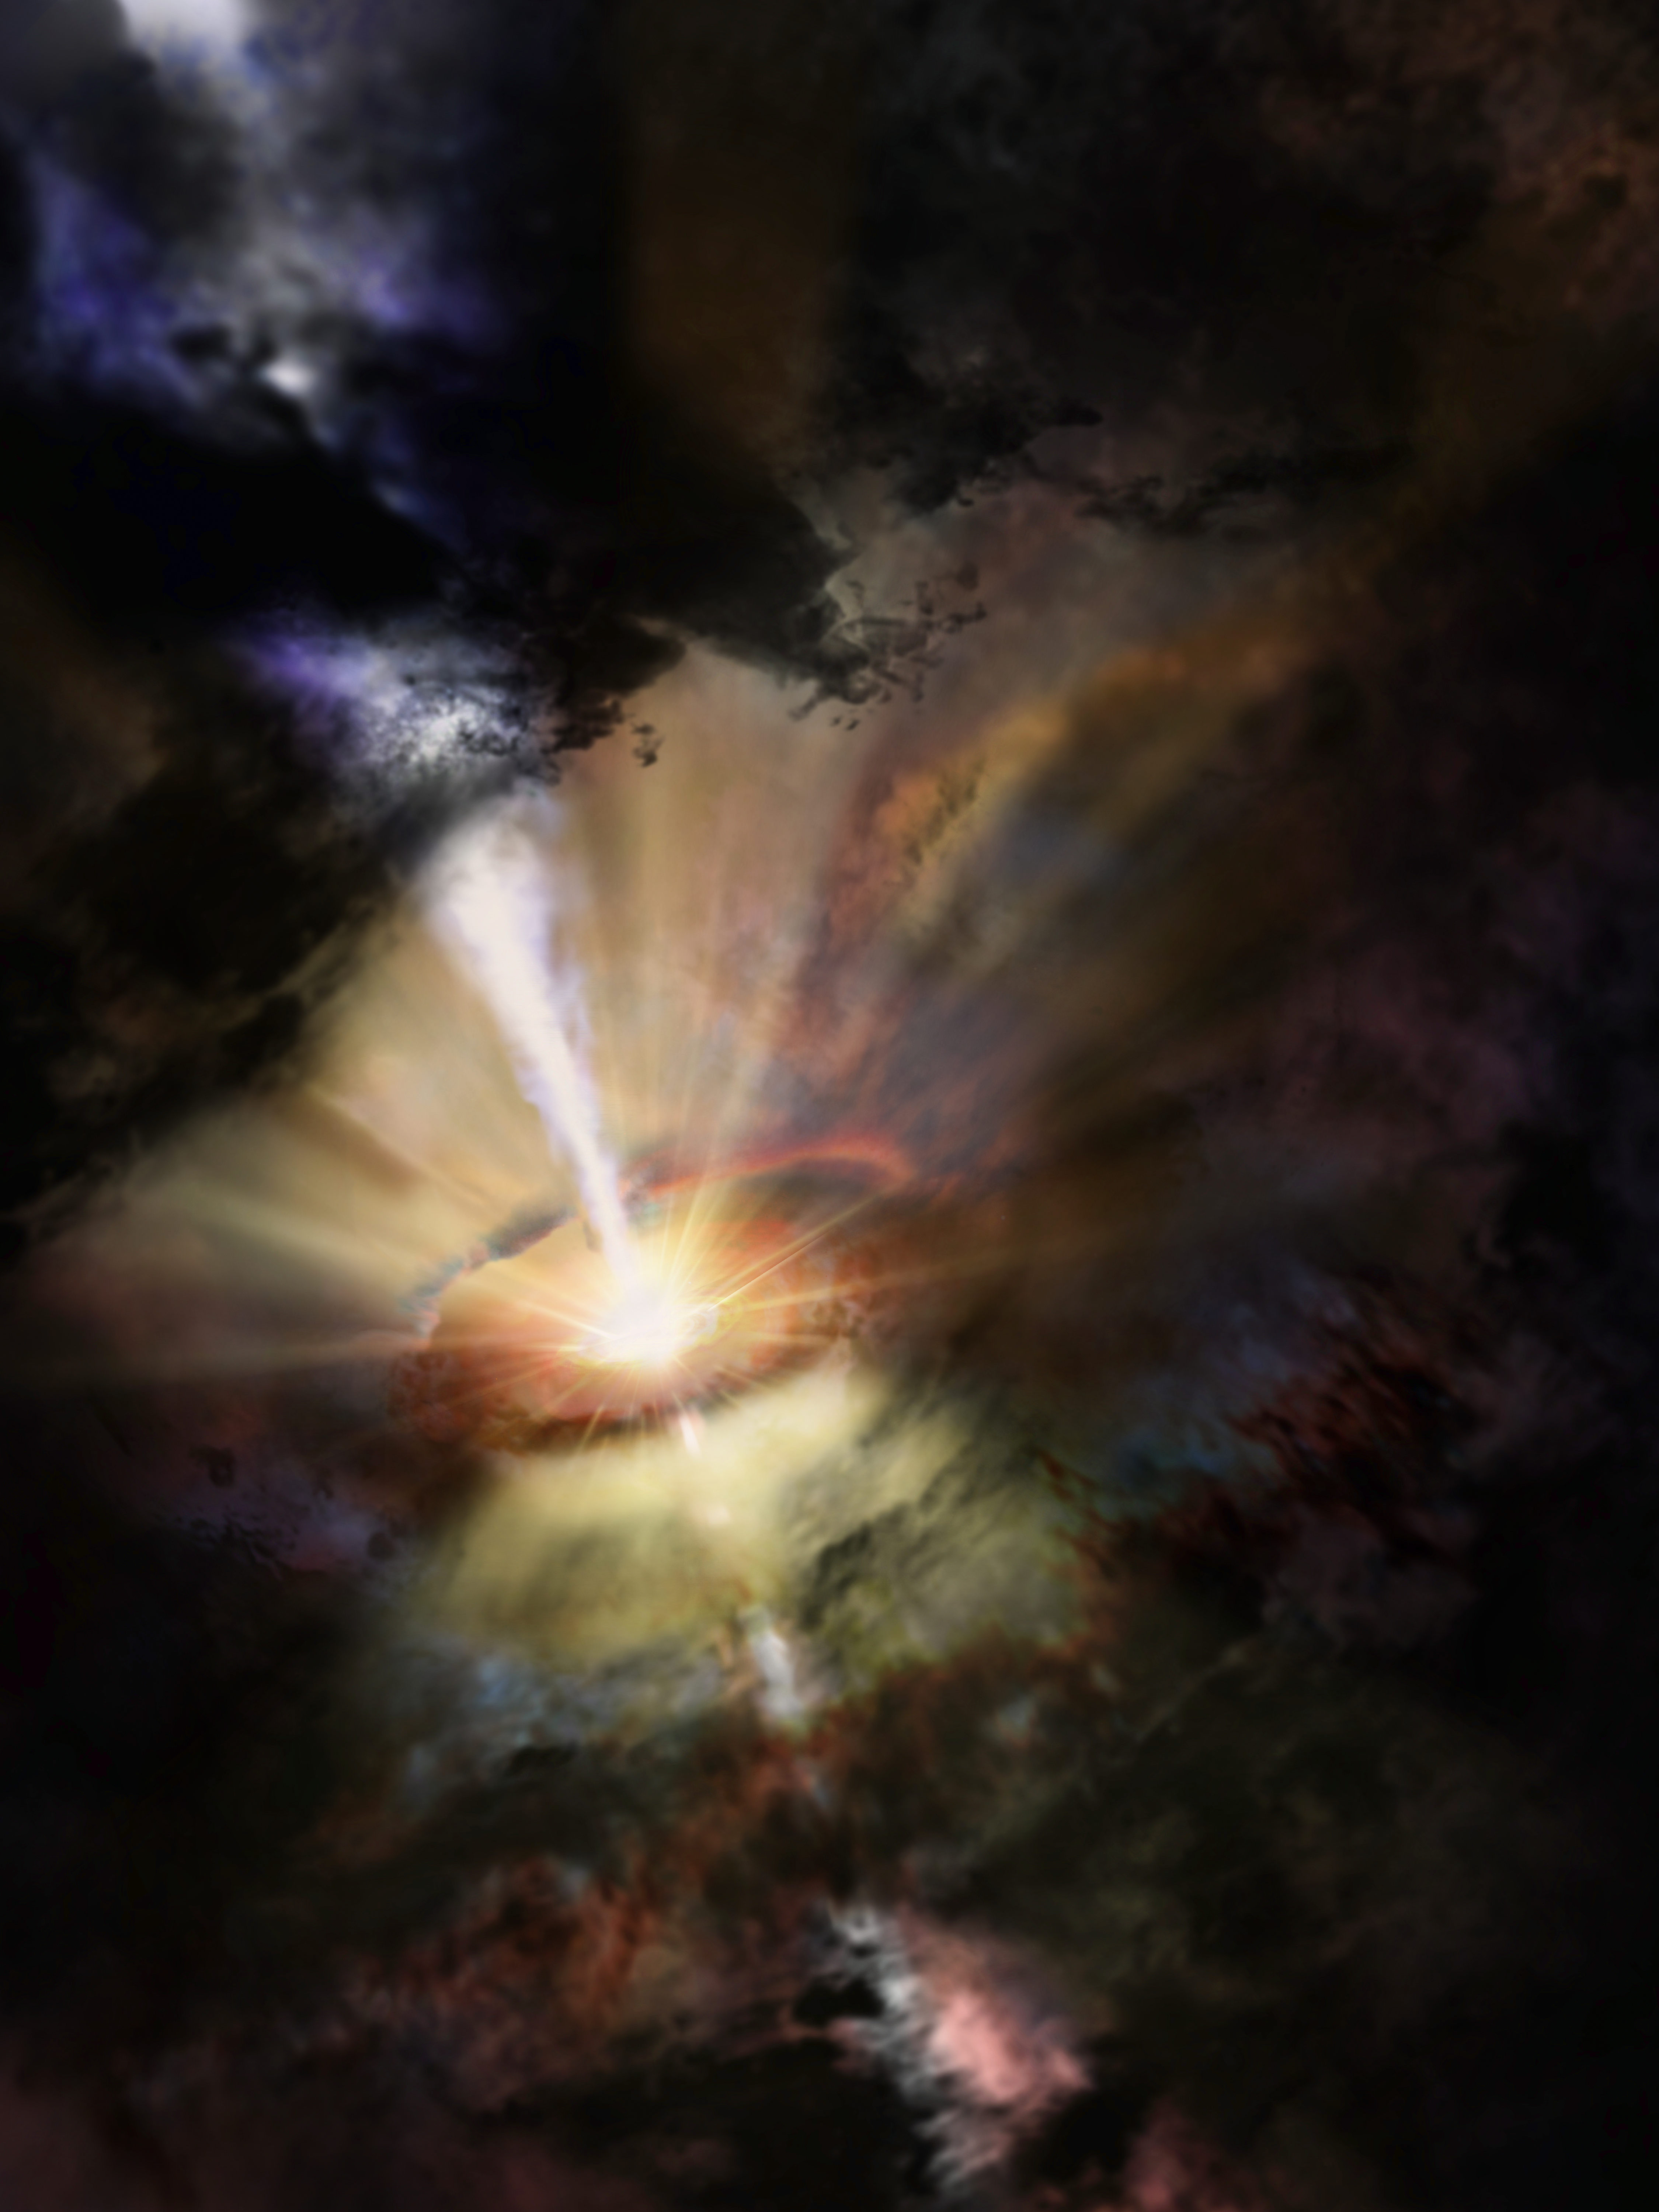

Artist’s impression of cold intergalactic rain

Deep in the heart of the Abell 2597 Brightest Cluster Galaxy, astronomers see a small cluster of giant gas clouds raining in on the central black hole. They were revealed by the billion light-year-long shadows they cast toward Earth. These ALMA data present the first observational evidence for predicted chaotic cold accretion onto a supermassive black hole.

Credit: NRAO/AUI/NSF; Dana Berry/SkyWorks; ALMA (ESO/NAOJ/NRAO)